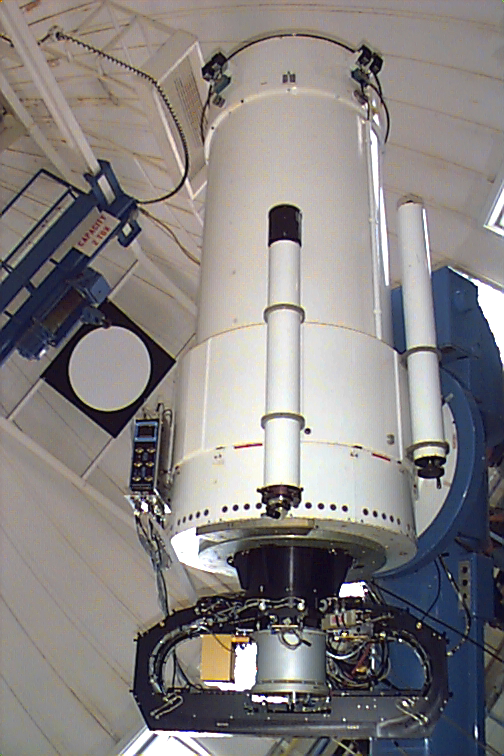

Mosaic at the KPNO 0.9m

NOAO's Mosaic wide field optical imager mounted on the KPNO 0.9-meter telescope.

Credit: NOIRLab/NSF/AURA